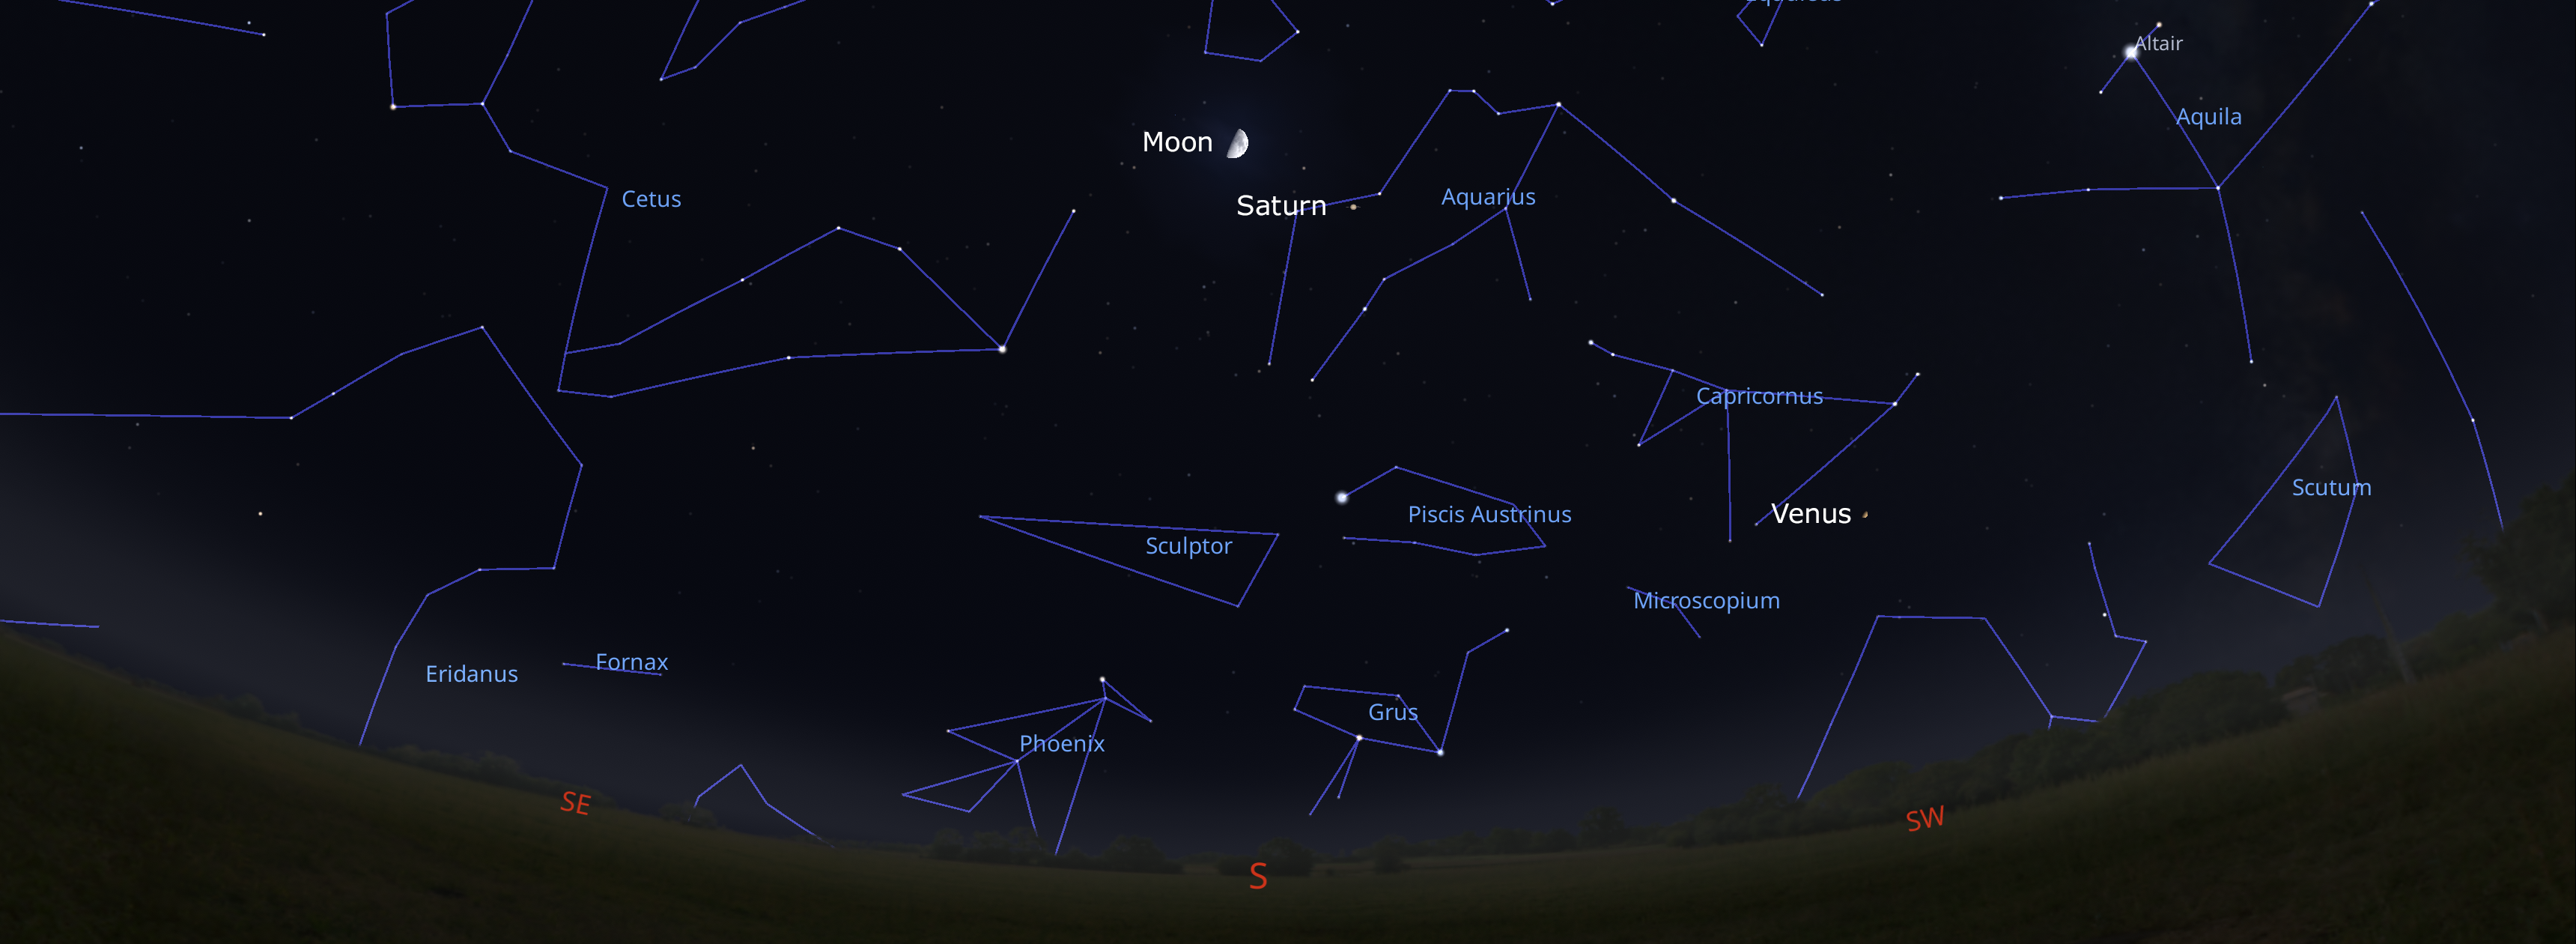

The night sky from Tucson on 8 December about an hour after sunset. Hilo viewers will look southwest, while La Serena viewers will look northwest.

Credit: NOIRLab/NSF/AURA/Stellarium